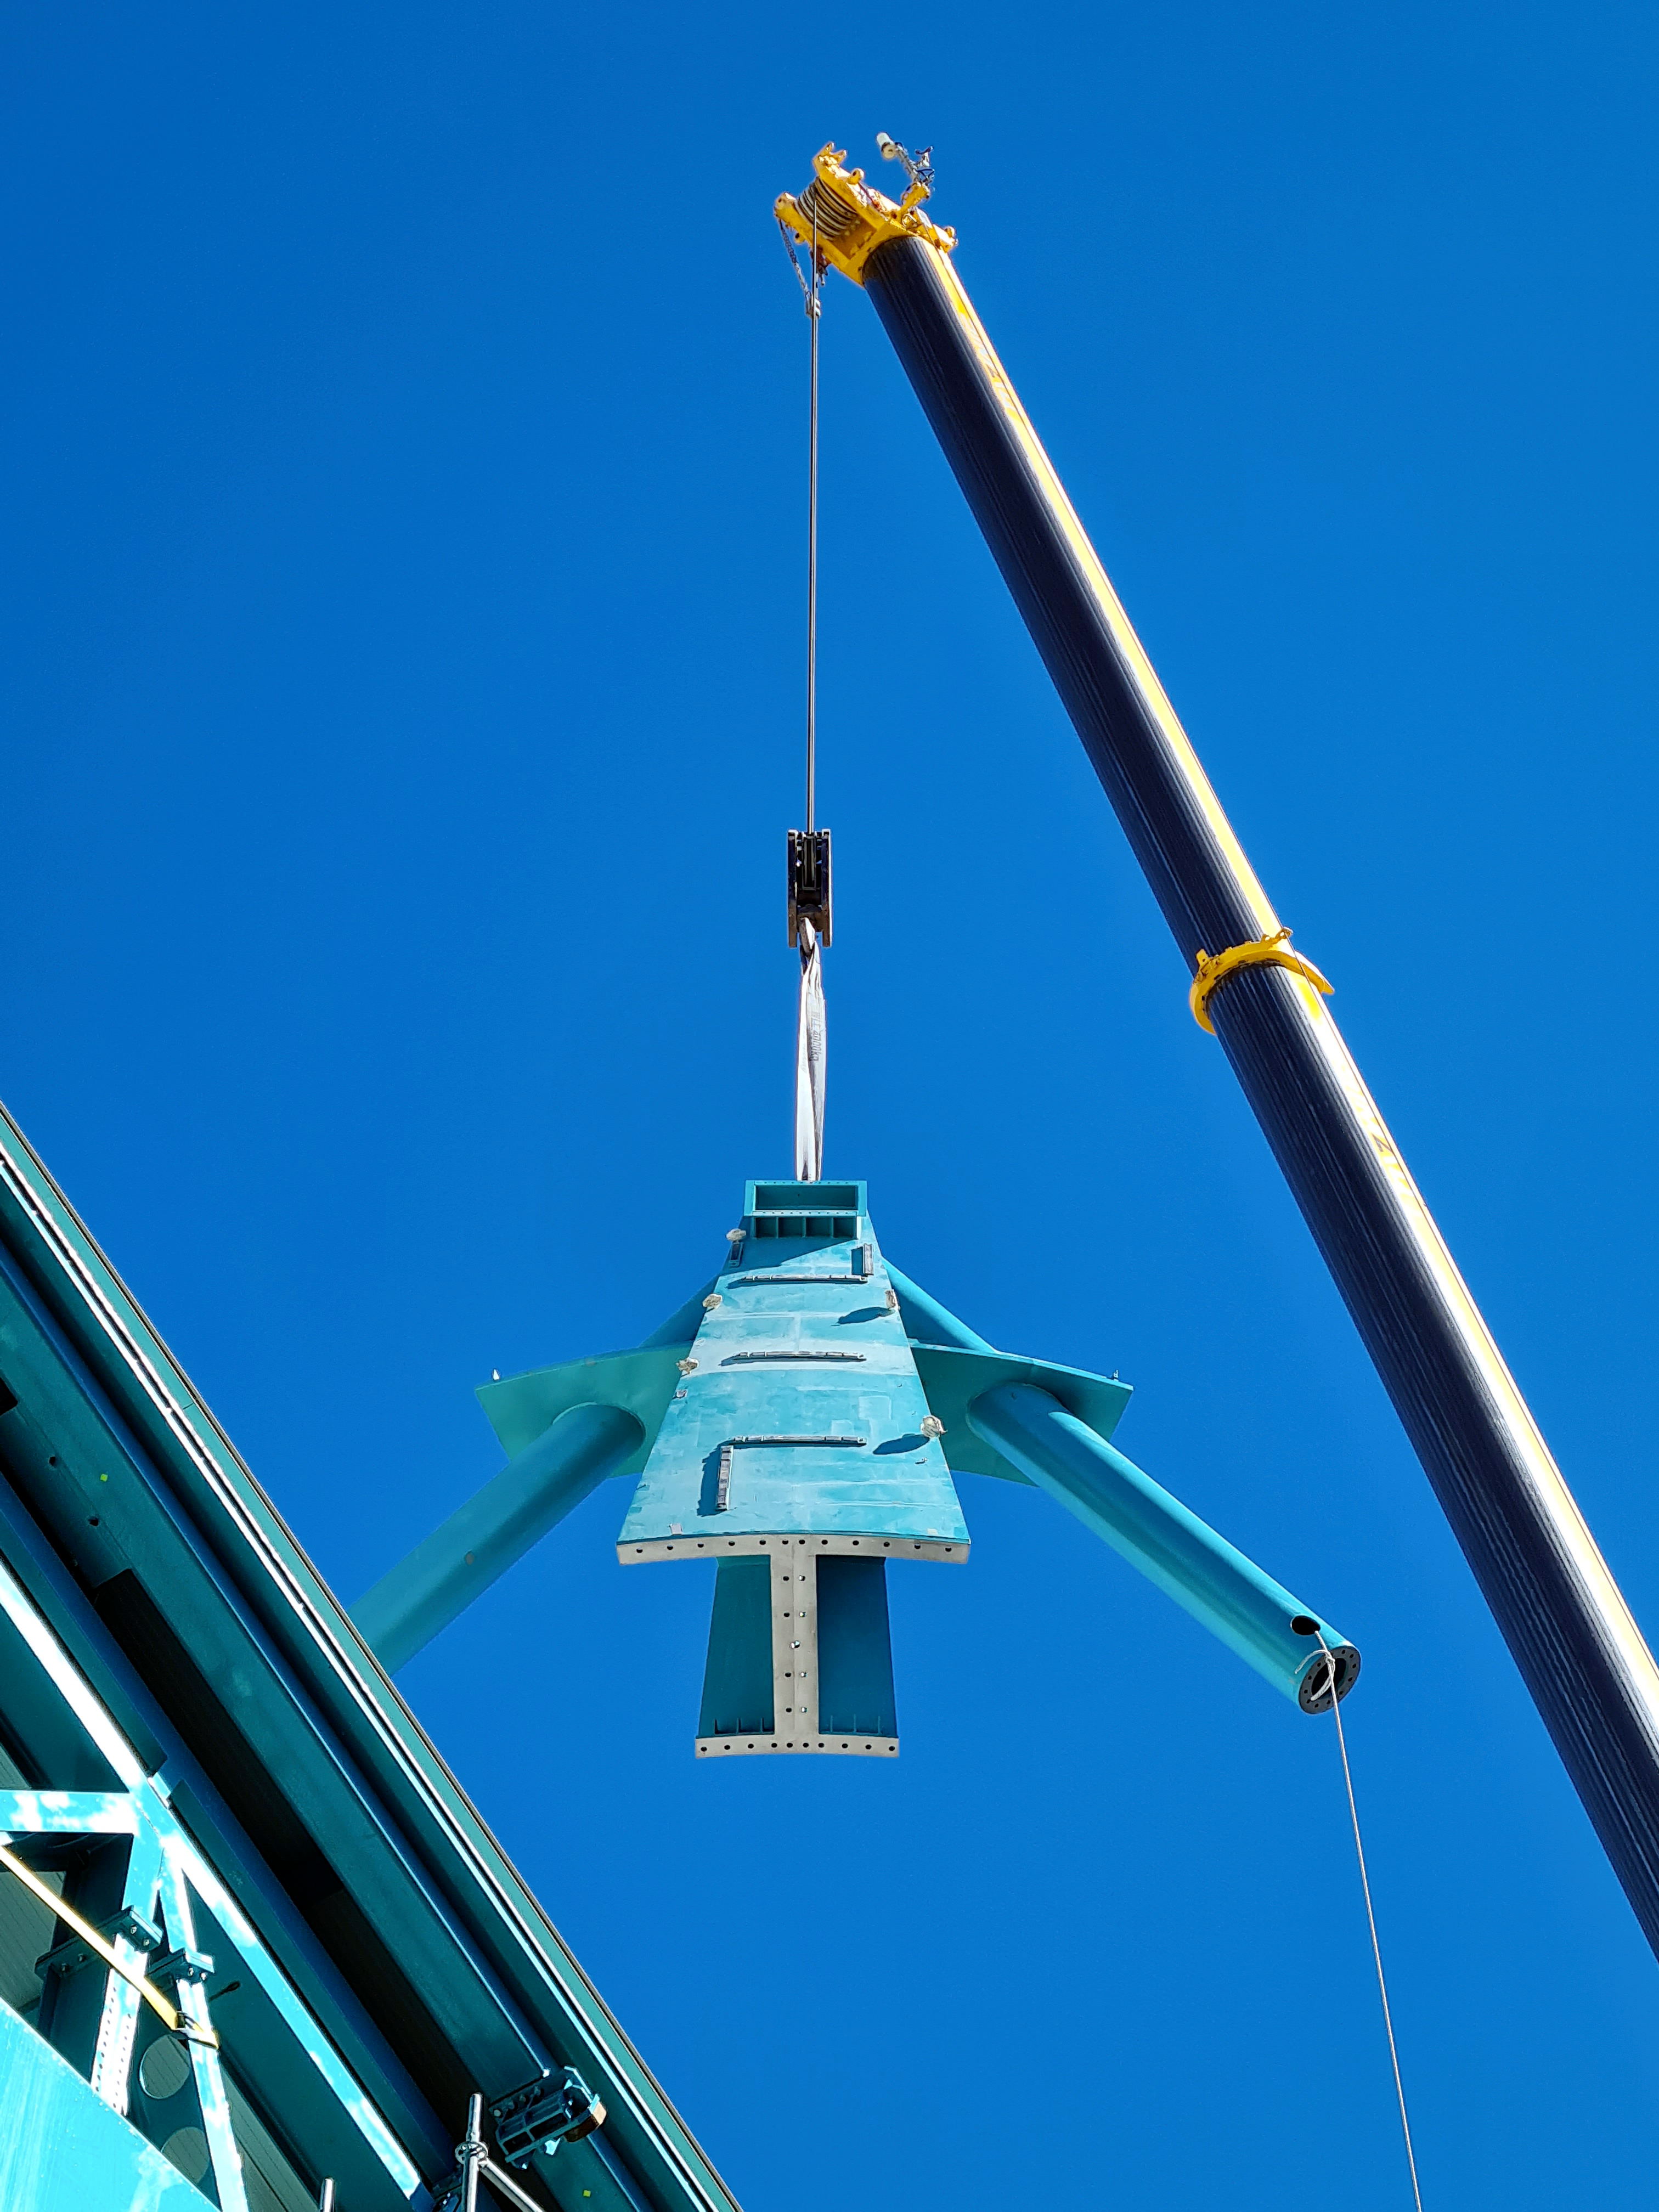

Rubin Observatory Dome

Installation of the Top-End Assembly (TEA) through the top of the Dome.

Credit: Rubin Obs/NSF/AURA